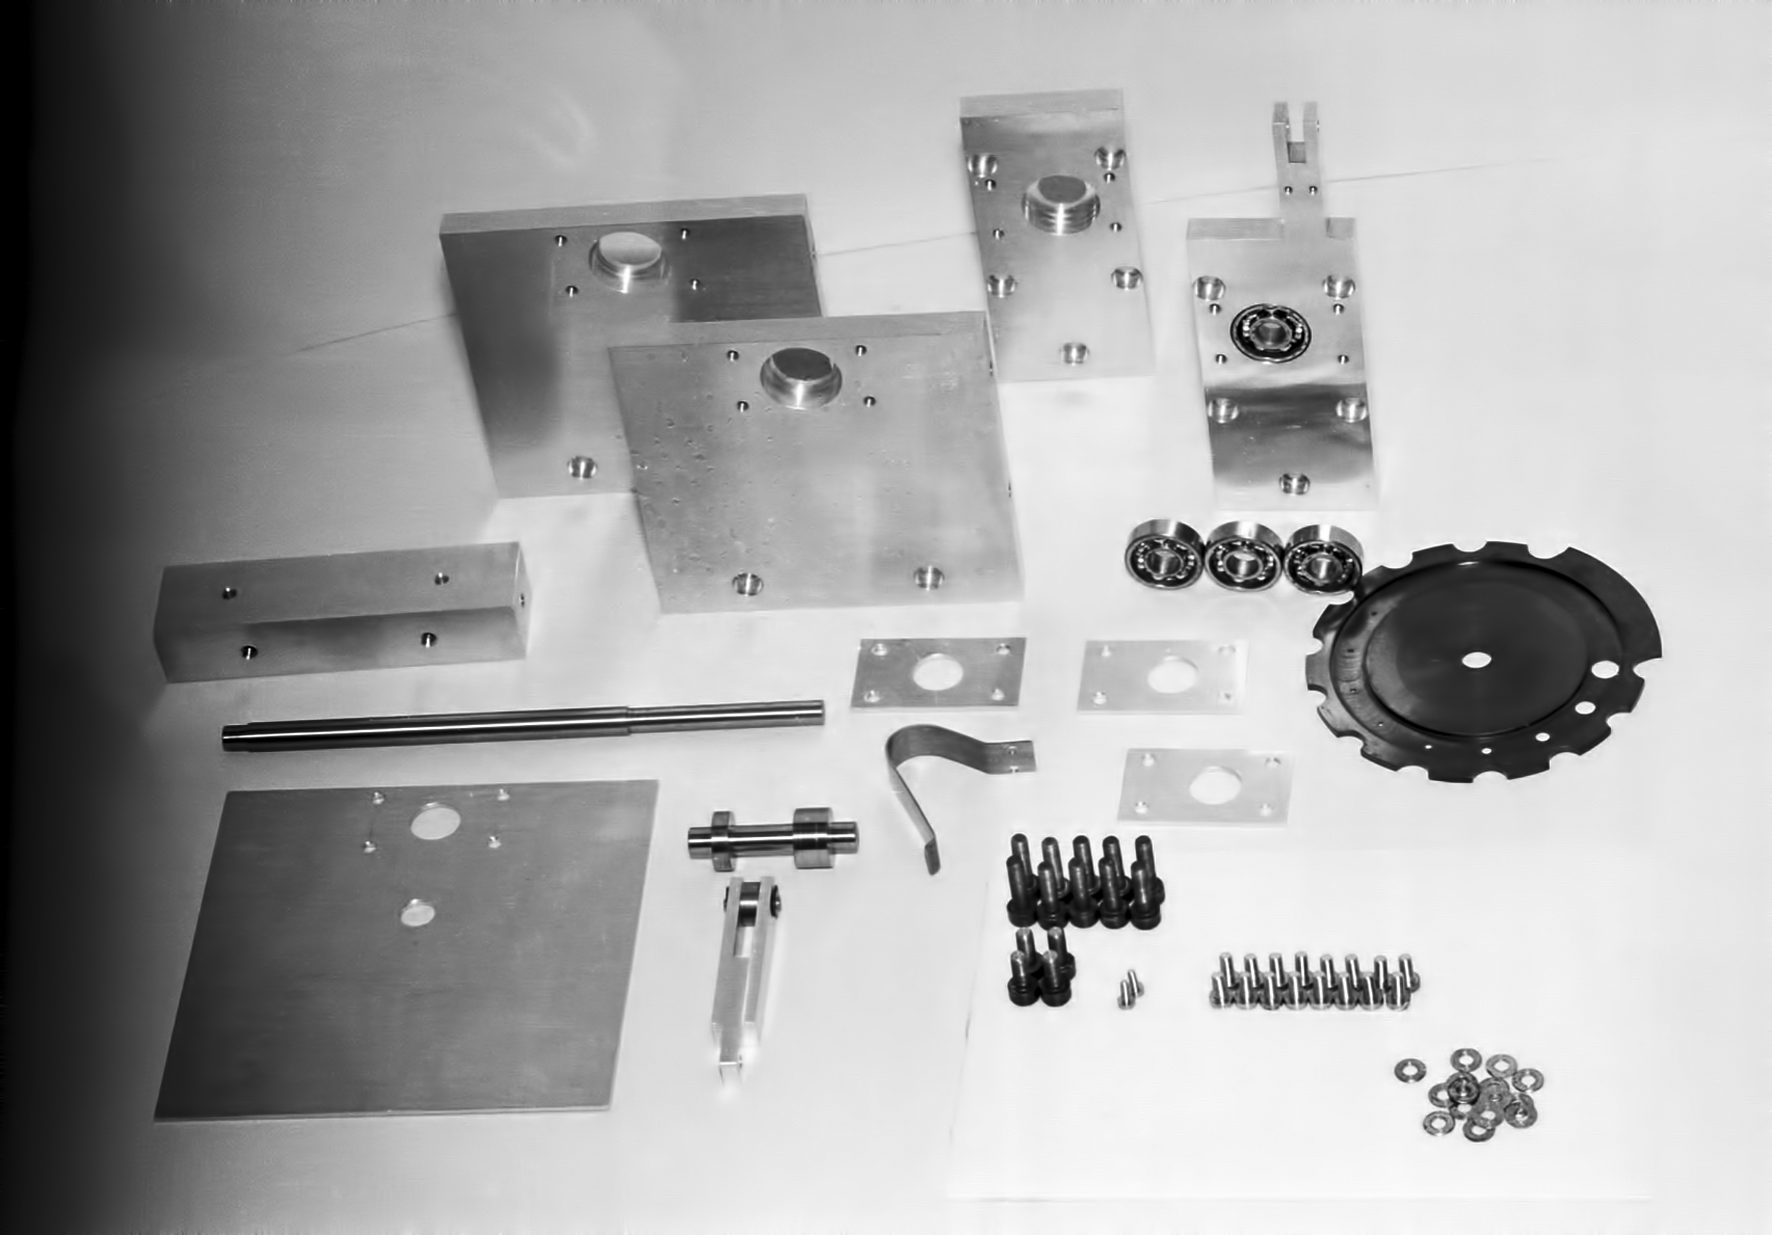

Assembling the ESO 1-metre telescope

The ESO 1-metre telescope was the first telescope installed at the La Silla Observatory, in 1966. It was used until 1994 as a photometric telescope, both in the visible with a single channel photometer, and in the infrared with an InSb photometer and a bolometer. Since 1994 it has been fully dedicated to the DENIS project.

Credit: ESO